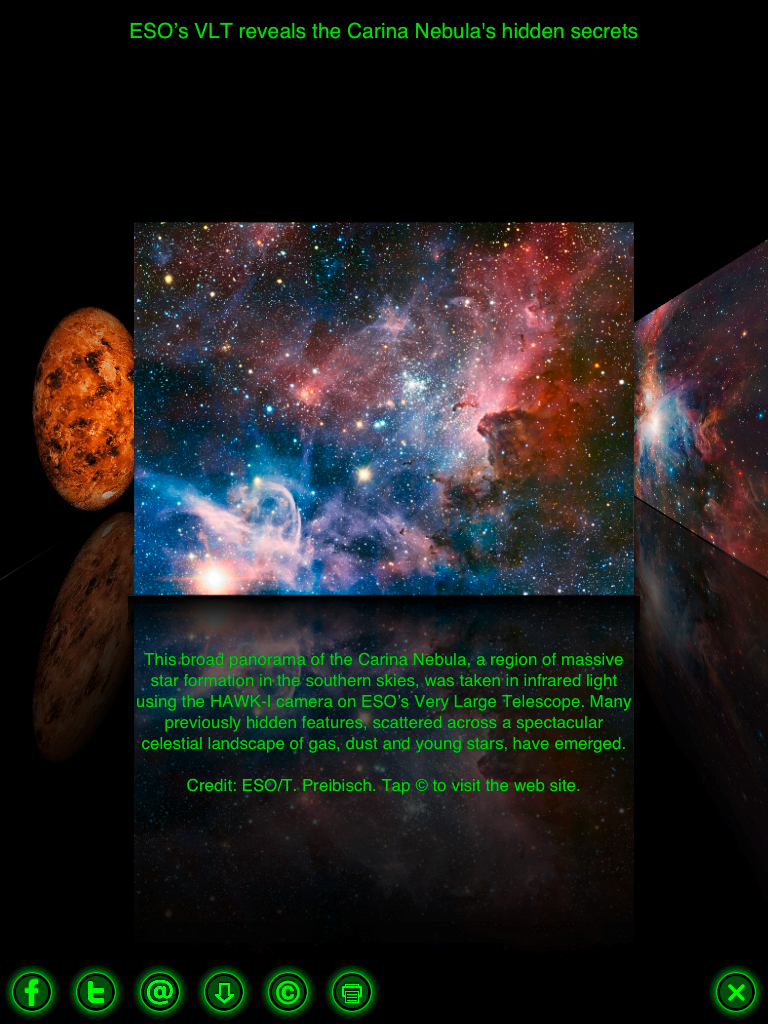

Screenshot of the new Star Walk app featuring ESO images

Vito Technology Inc.® has rebuilt the popular stargazing guide Star Walk for the new iPad with new superior graphics and content. Using astronomical images from the European Southern Observatory (ESO) and ESA/HUBBLE, the Picture of the Day section of the app brings high resolution pictures of star clusters, Messier and other astronomical objects.

Credit: Star Walk/ESO